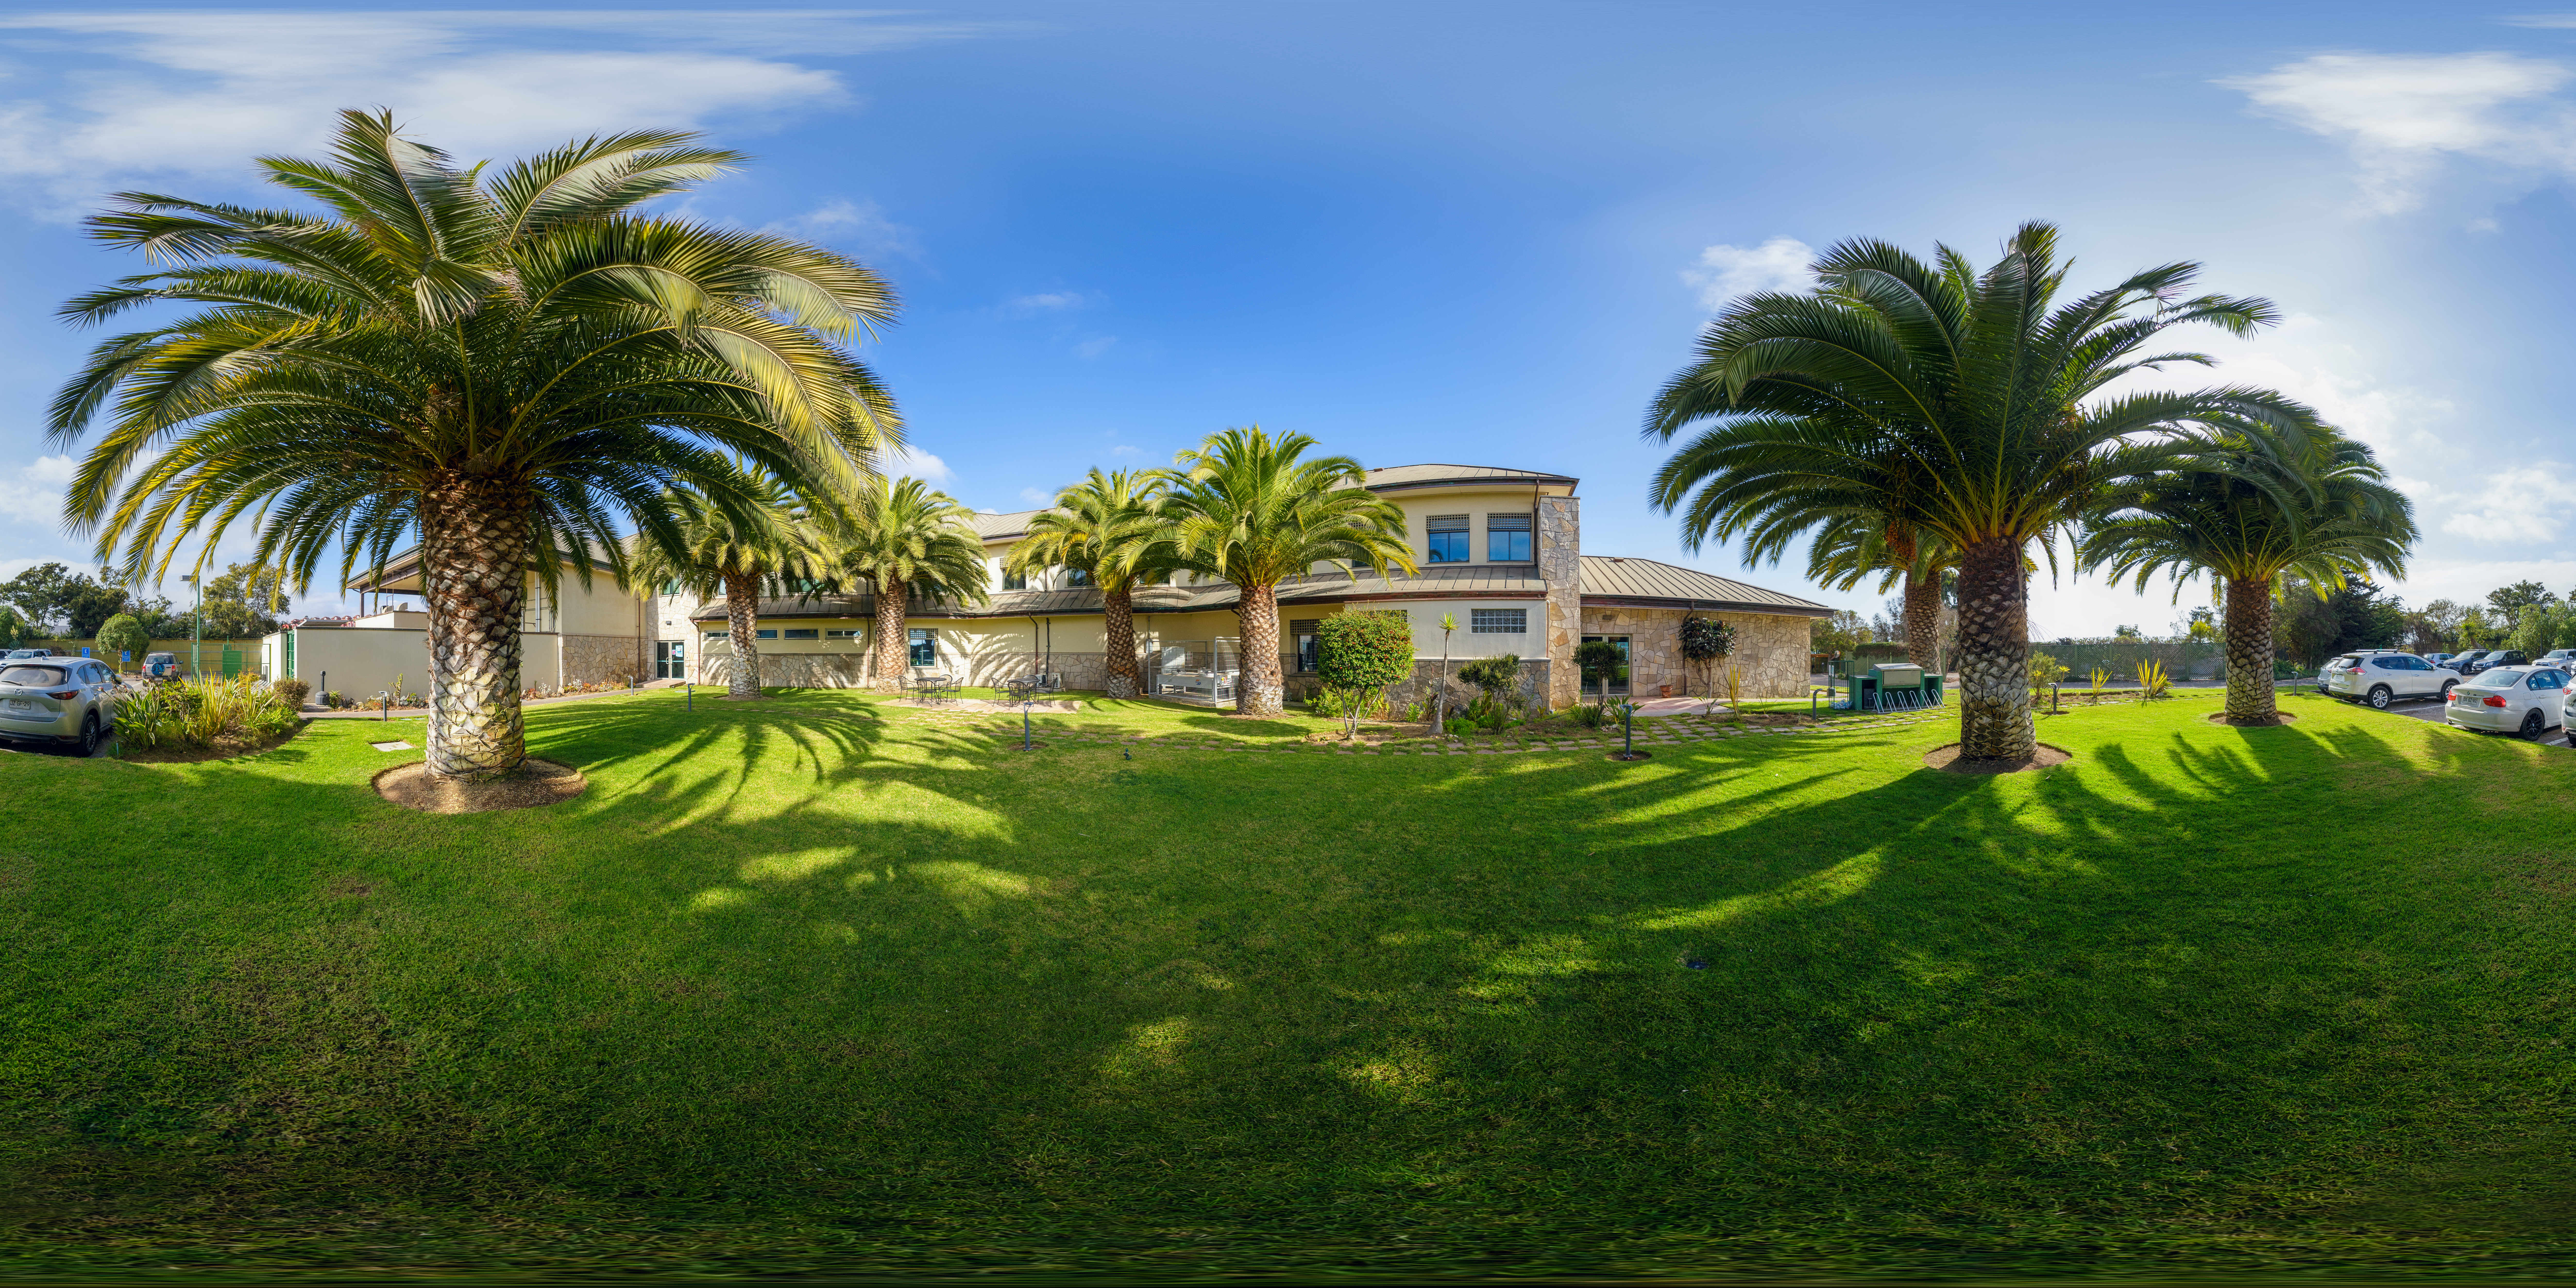

AURA Recinto Panorama

A panoramic view of the AURA Recinto Facility, part of the Cerro Tololo Inter-American Observatory, a program of NSF NOIRLab.

Credit: NOIRLab/AURA/NSF/P. Horálek